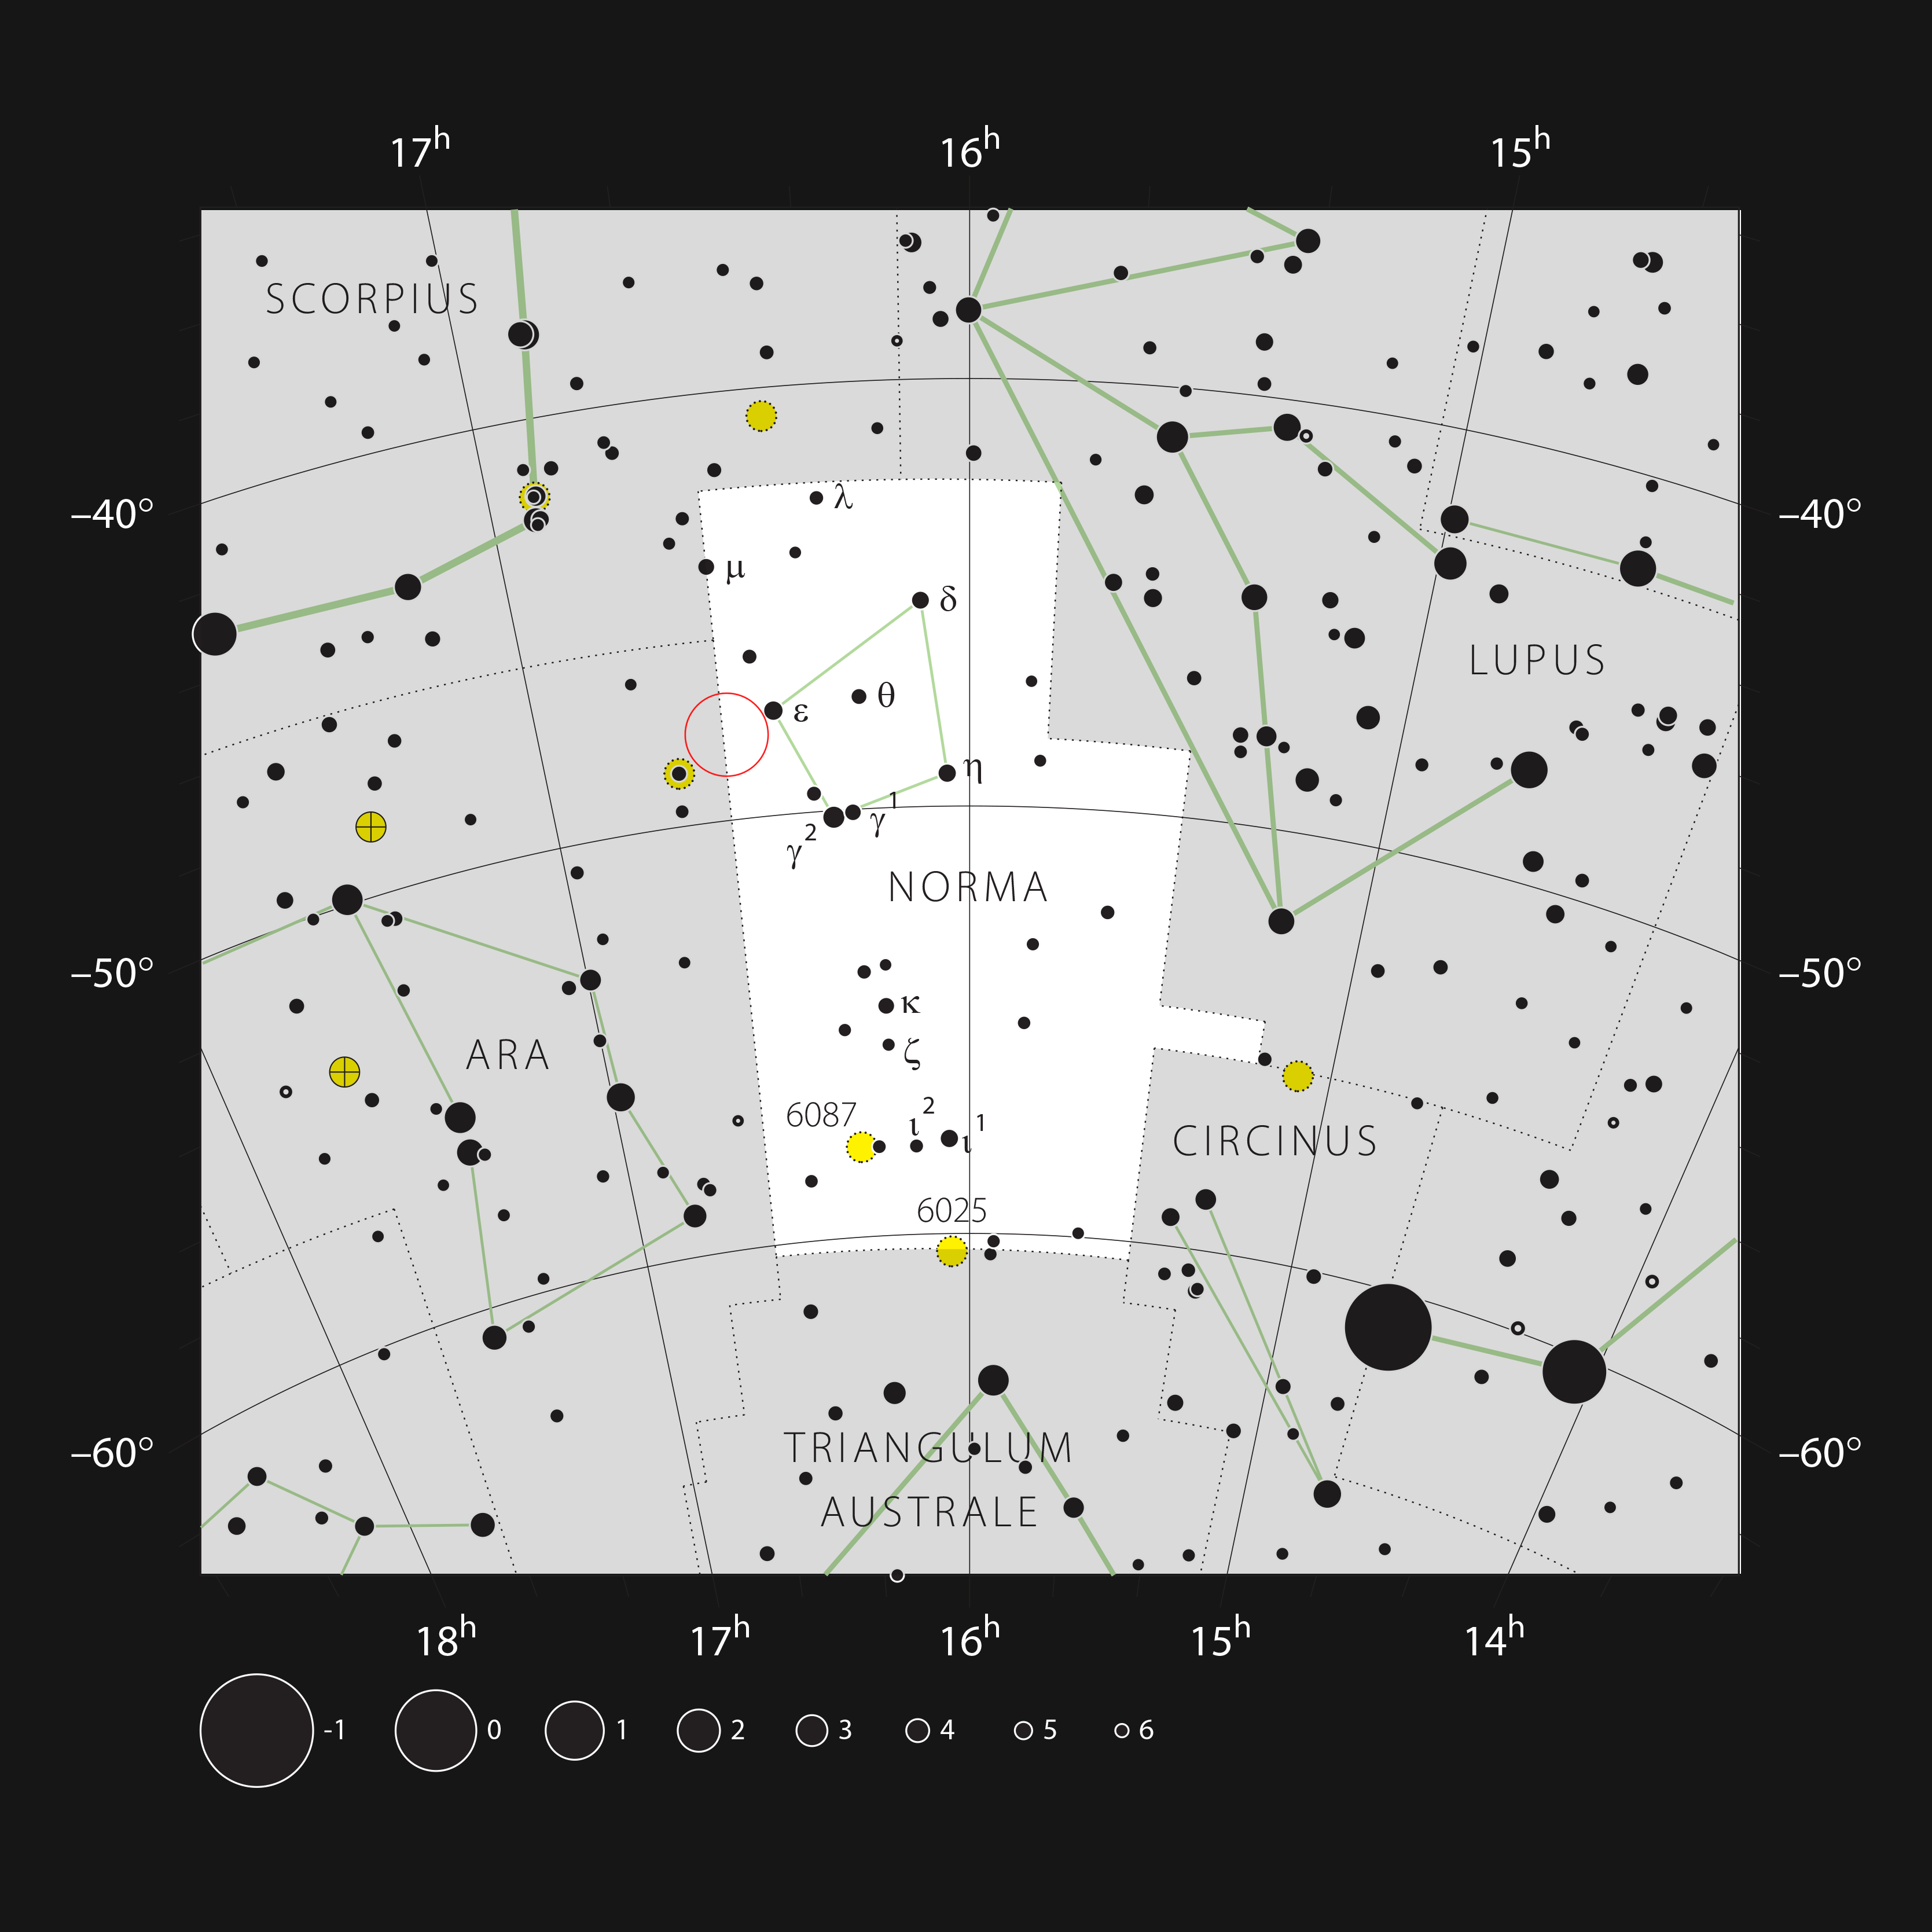

The nebula NGC 6164/6165 in the constellation of Norma

This chart shows the location of the nebula NGC 6164/6165, also known as the Dragon’s Egg, in the southern-hemisphere constellation of Norma (the Carpenter’s Square). This map shows most of the stars visible to the unaided eye under good conditions. The location of the nebula itself is marked with a red circle.

Credit: ESO, IAU and Sky & Telescope